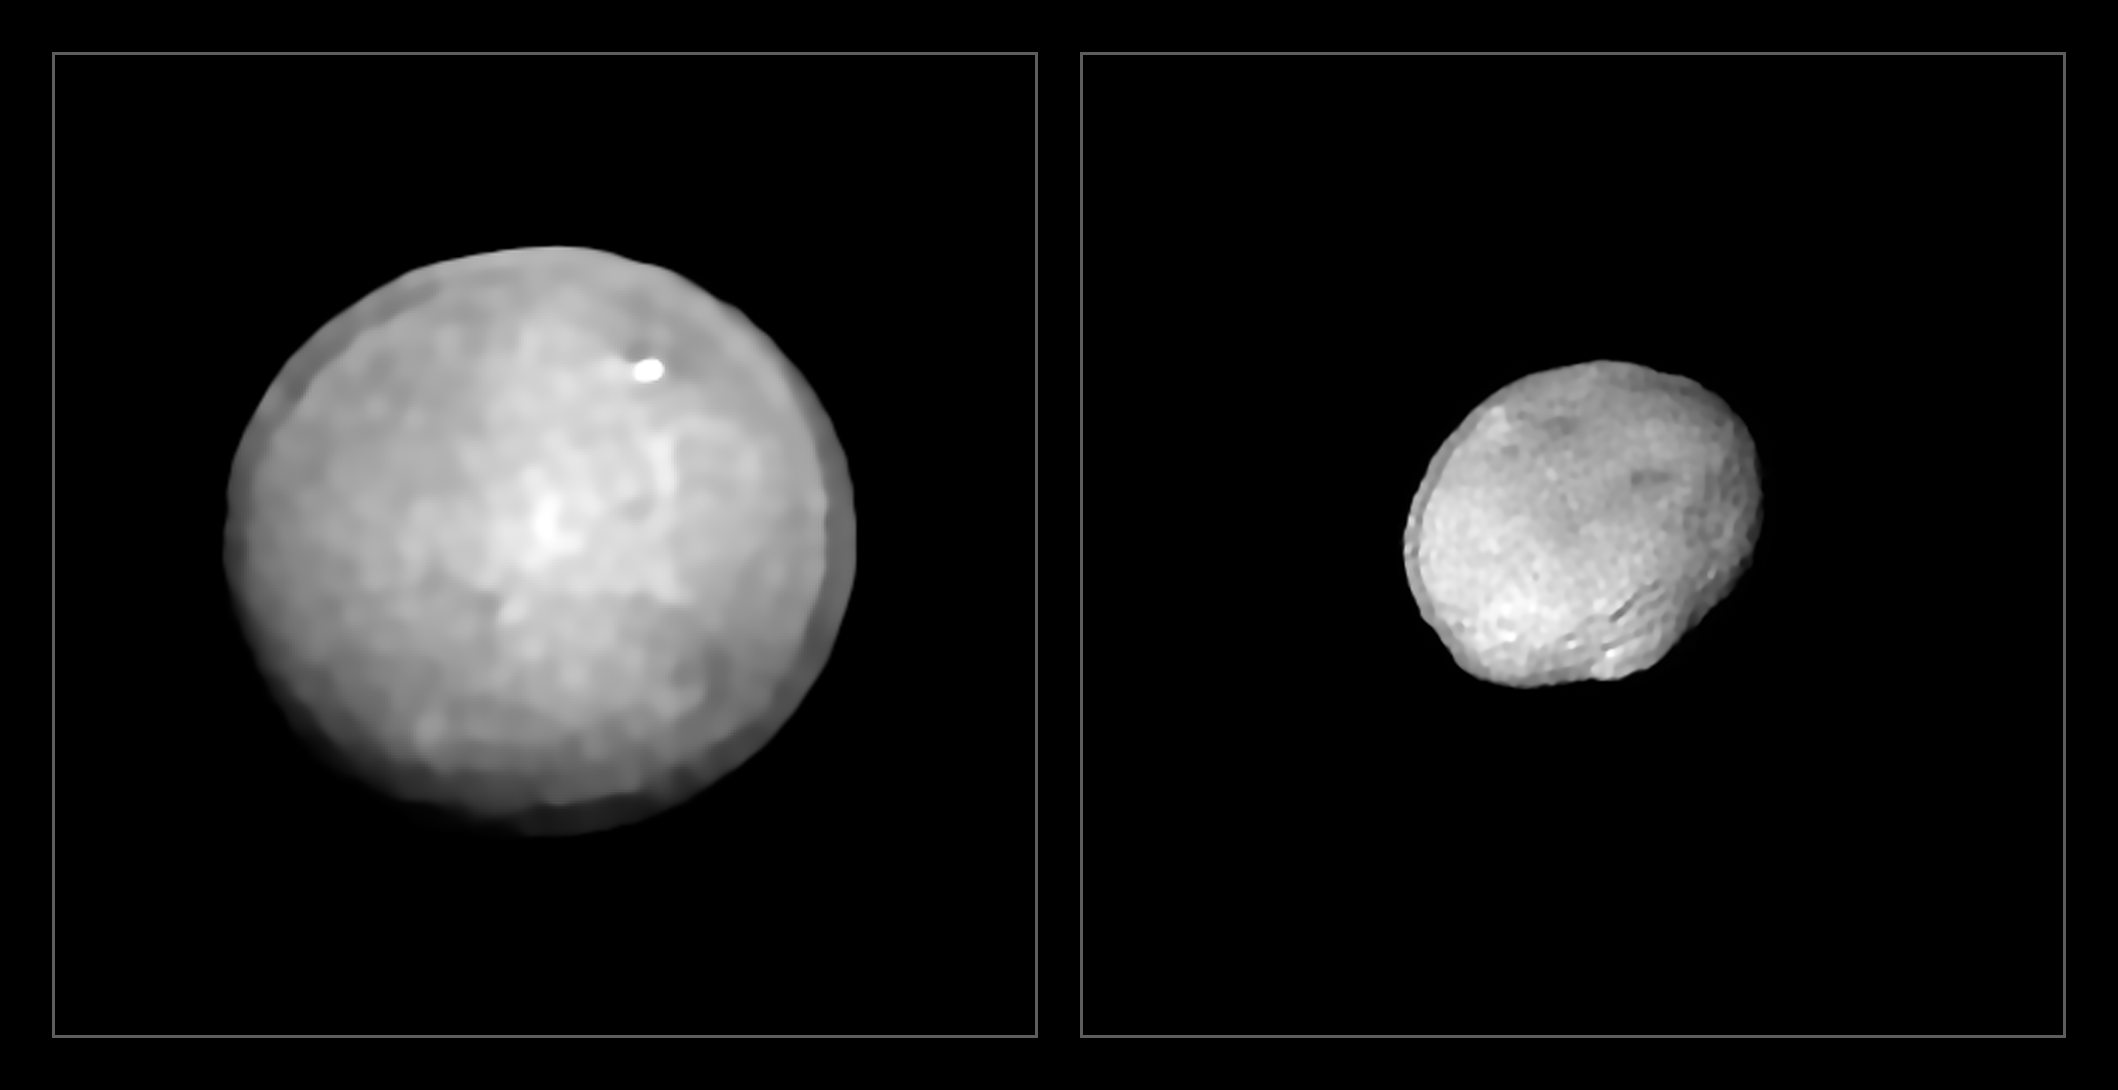

Ceres and Vesta

These images have been captured with the Spectro-Polarimetric High-contrast Exoplanet REsearch (SPHERE) instrument on ESO’s Very Large Telescope as part of a programme that surveyed 42 of the largest asteroids in our Solar System. They show Ceres and Vesta, the two largest objects in the asteroid belt between Mars and Jupiter, approximately 940 and 520 kilometres in diameter. These two asteroids are also the two most massive in the sample.

Credit: ESO/Vernazza et al./MISTRAL algorithm (ONERA/CNRS)